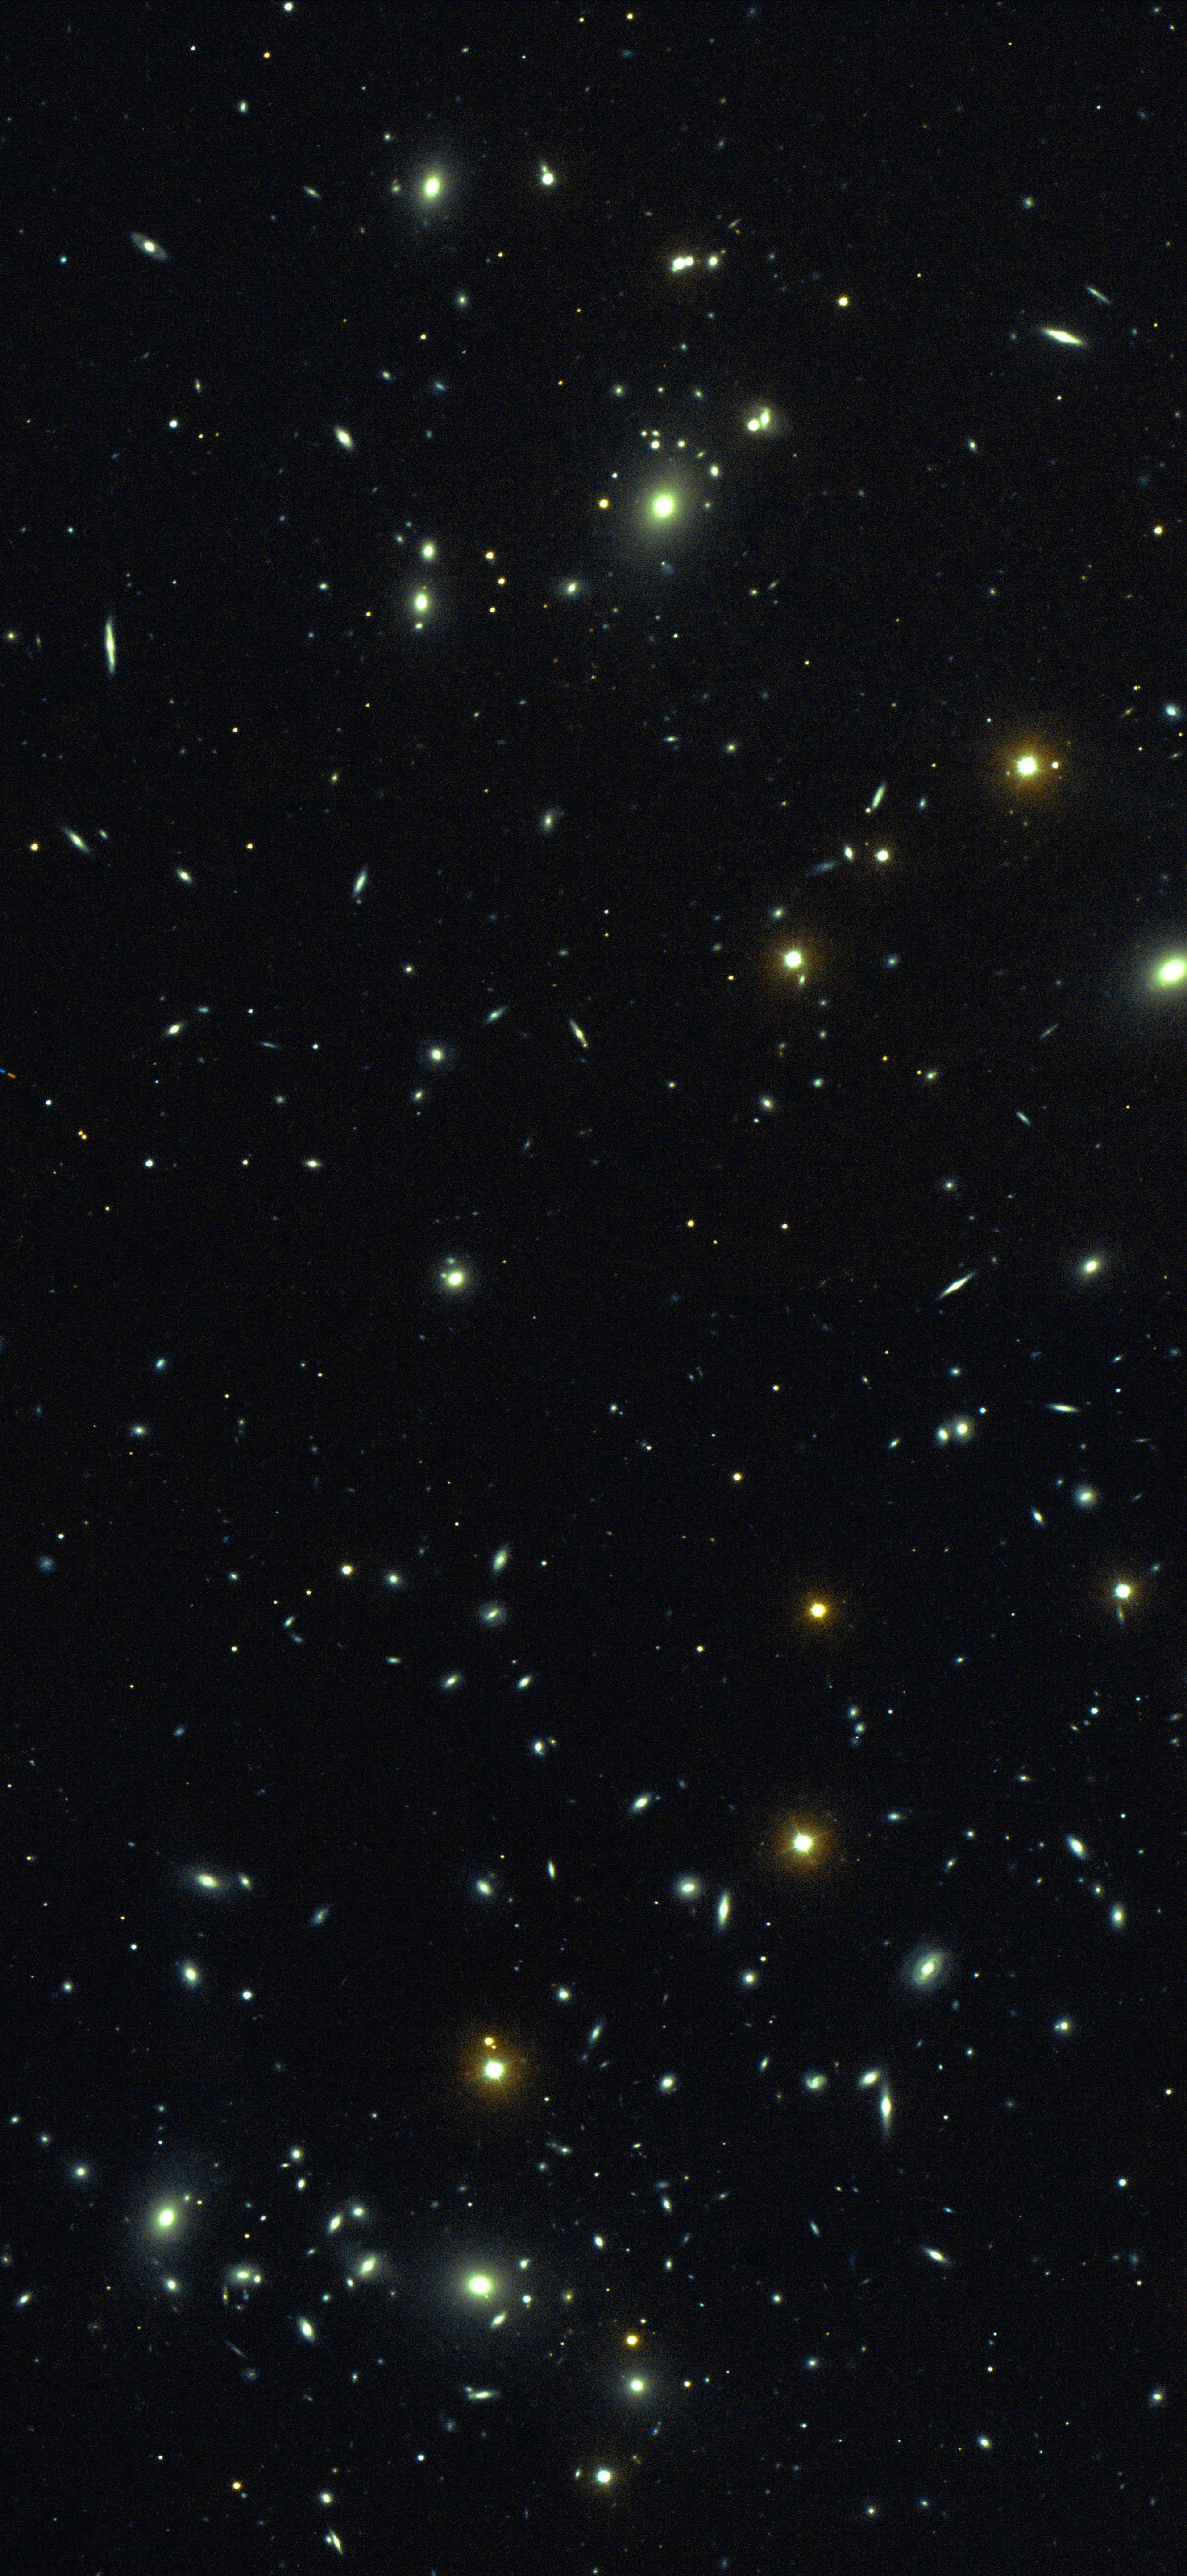

Galaxy cluster Abell 98

Galaxy cluster Abell 98 in a colour composite derived from R and I images. Data taken at the 3.5-meter WIYN telescope on Kitt Peak by Mike Pierce, Indiana University.

Credit: Mike Pierce (Indiana)/WIYN/NOIRLab/NSF